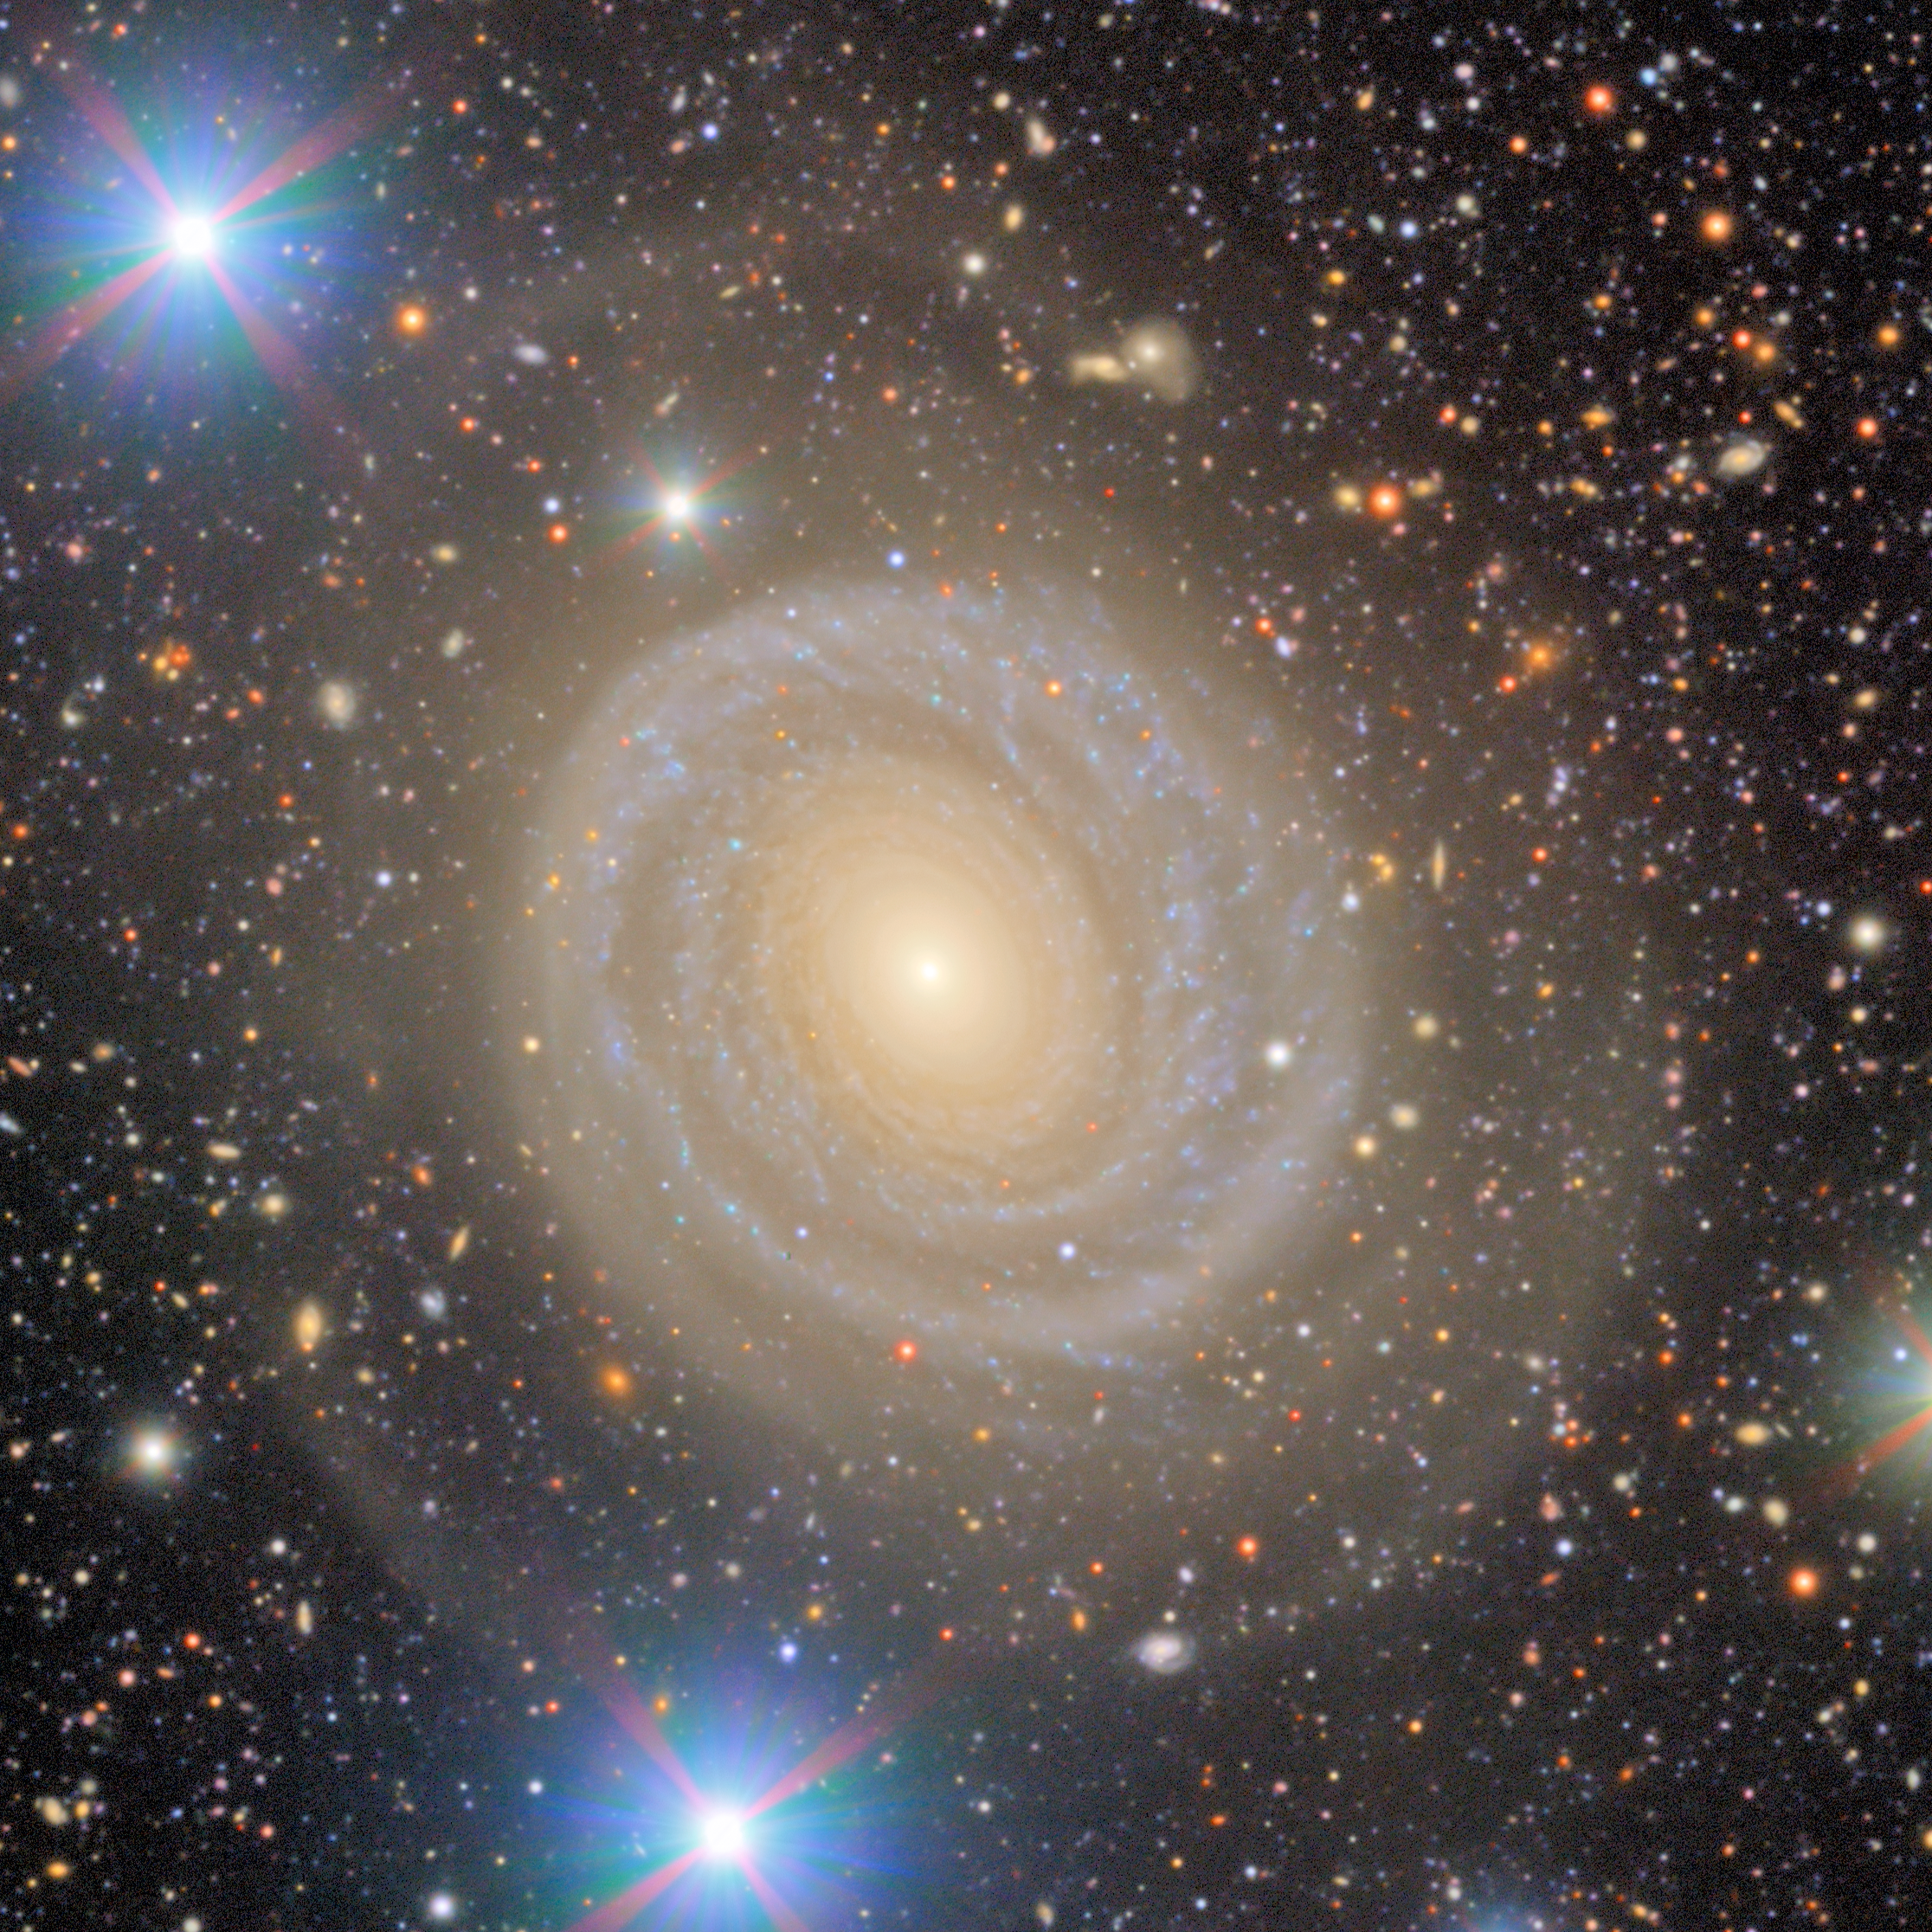

Virgo Cluster Excerpt: NGC 4378

Spiral galaxy NGC 4378 appears in this excerpt from a First Look image captured by NSF–DOE Vera C. Rubin Observatory. The galaxy is notable for having just a single spiral arm.

Credit: RubinObs/NOIRLab/SLAC/NSF/DOE/AURA